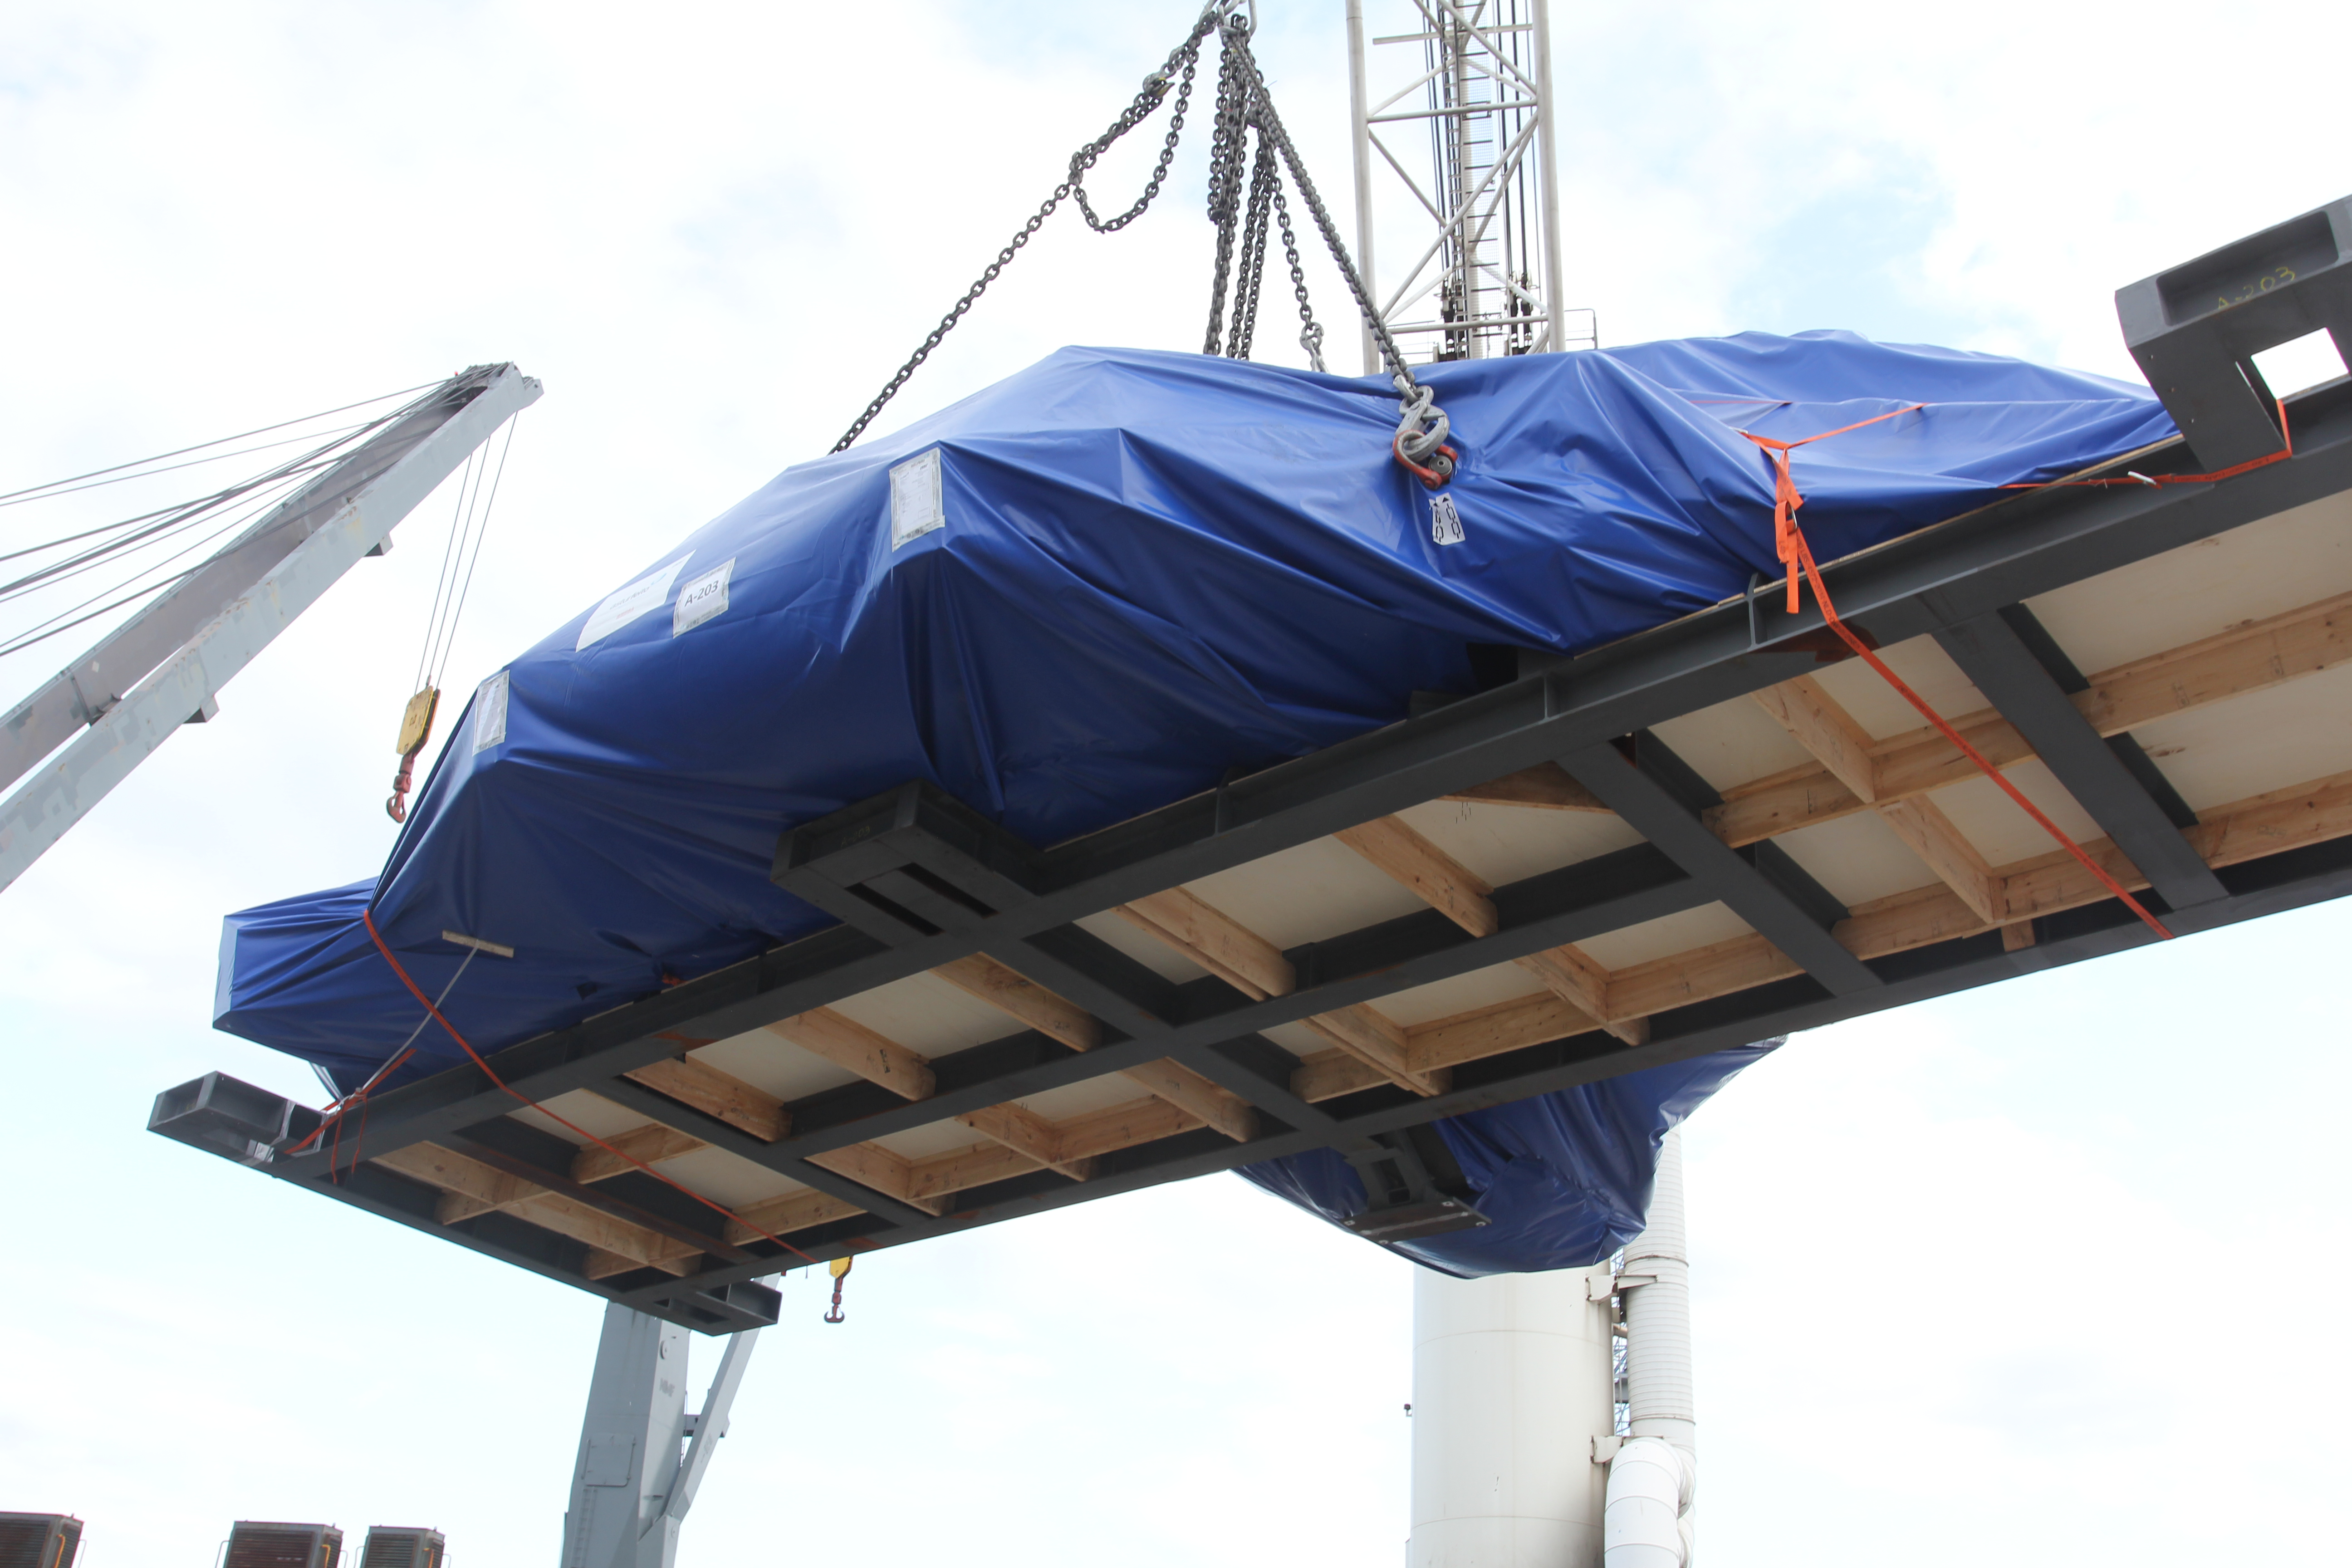

TMA Loading in Spain

The LSST Telescope Mount Assembly (TMA) departed Spain for Chile aboard the vessel Lisa Auerbach on July 26th. The disassembled, marine-wrapped pieces of the TMA, were loaded without damage despite the challenge presented by their unusual sizes and shapes.

Credit: Rubin Observatory/NSF/AURA